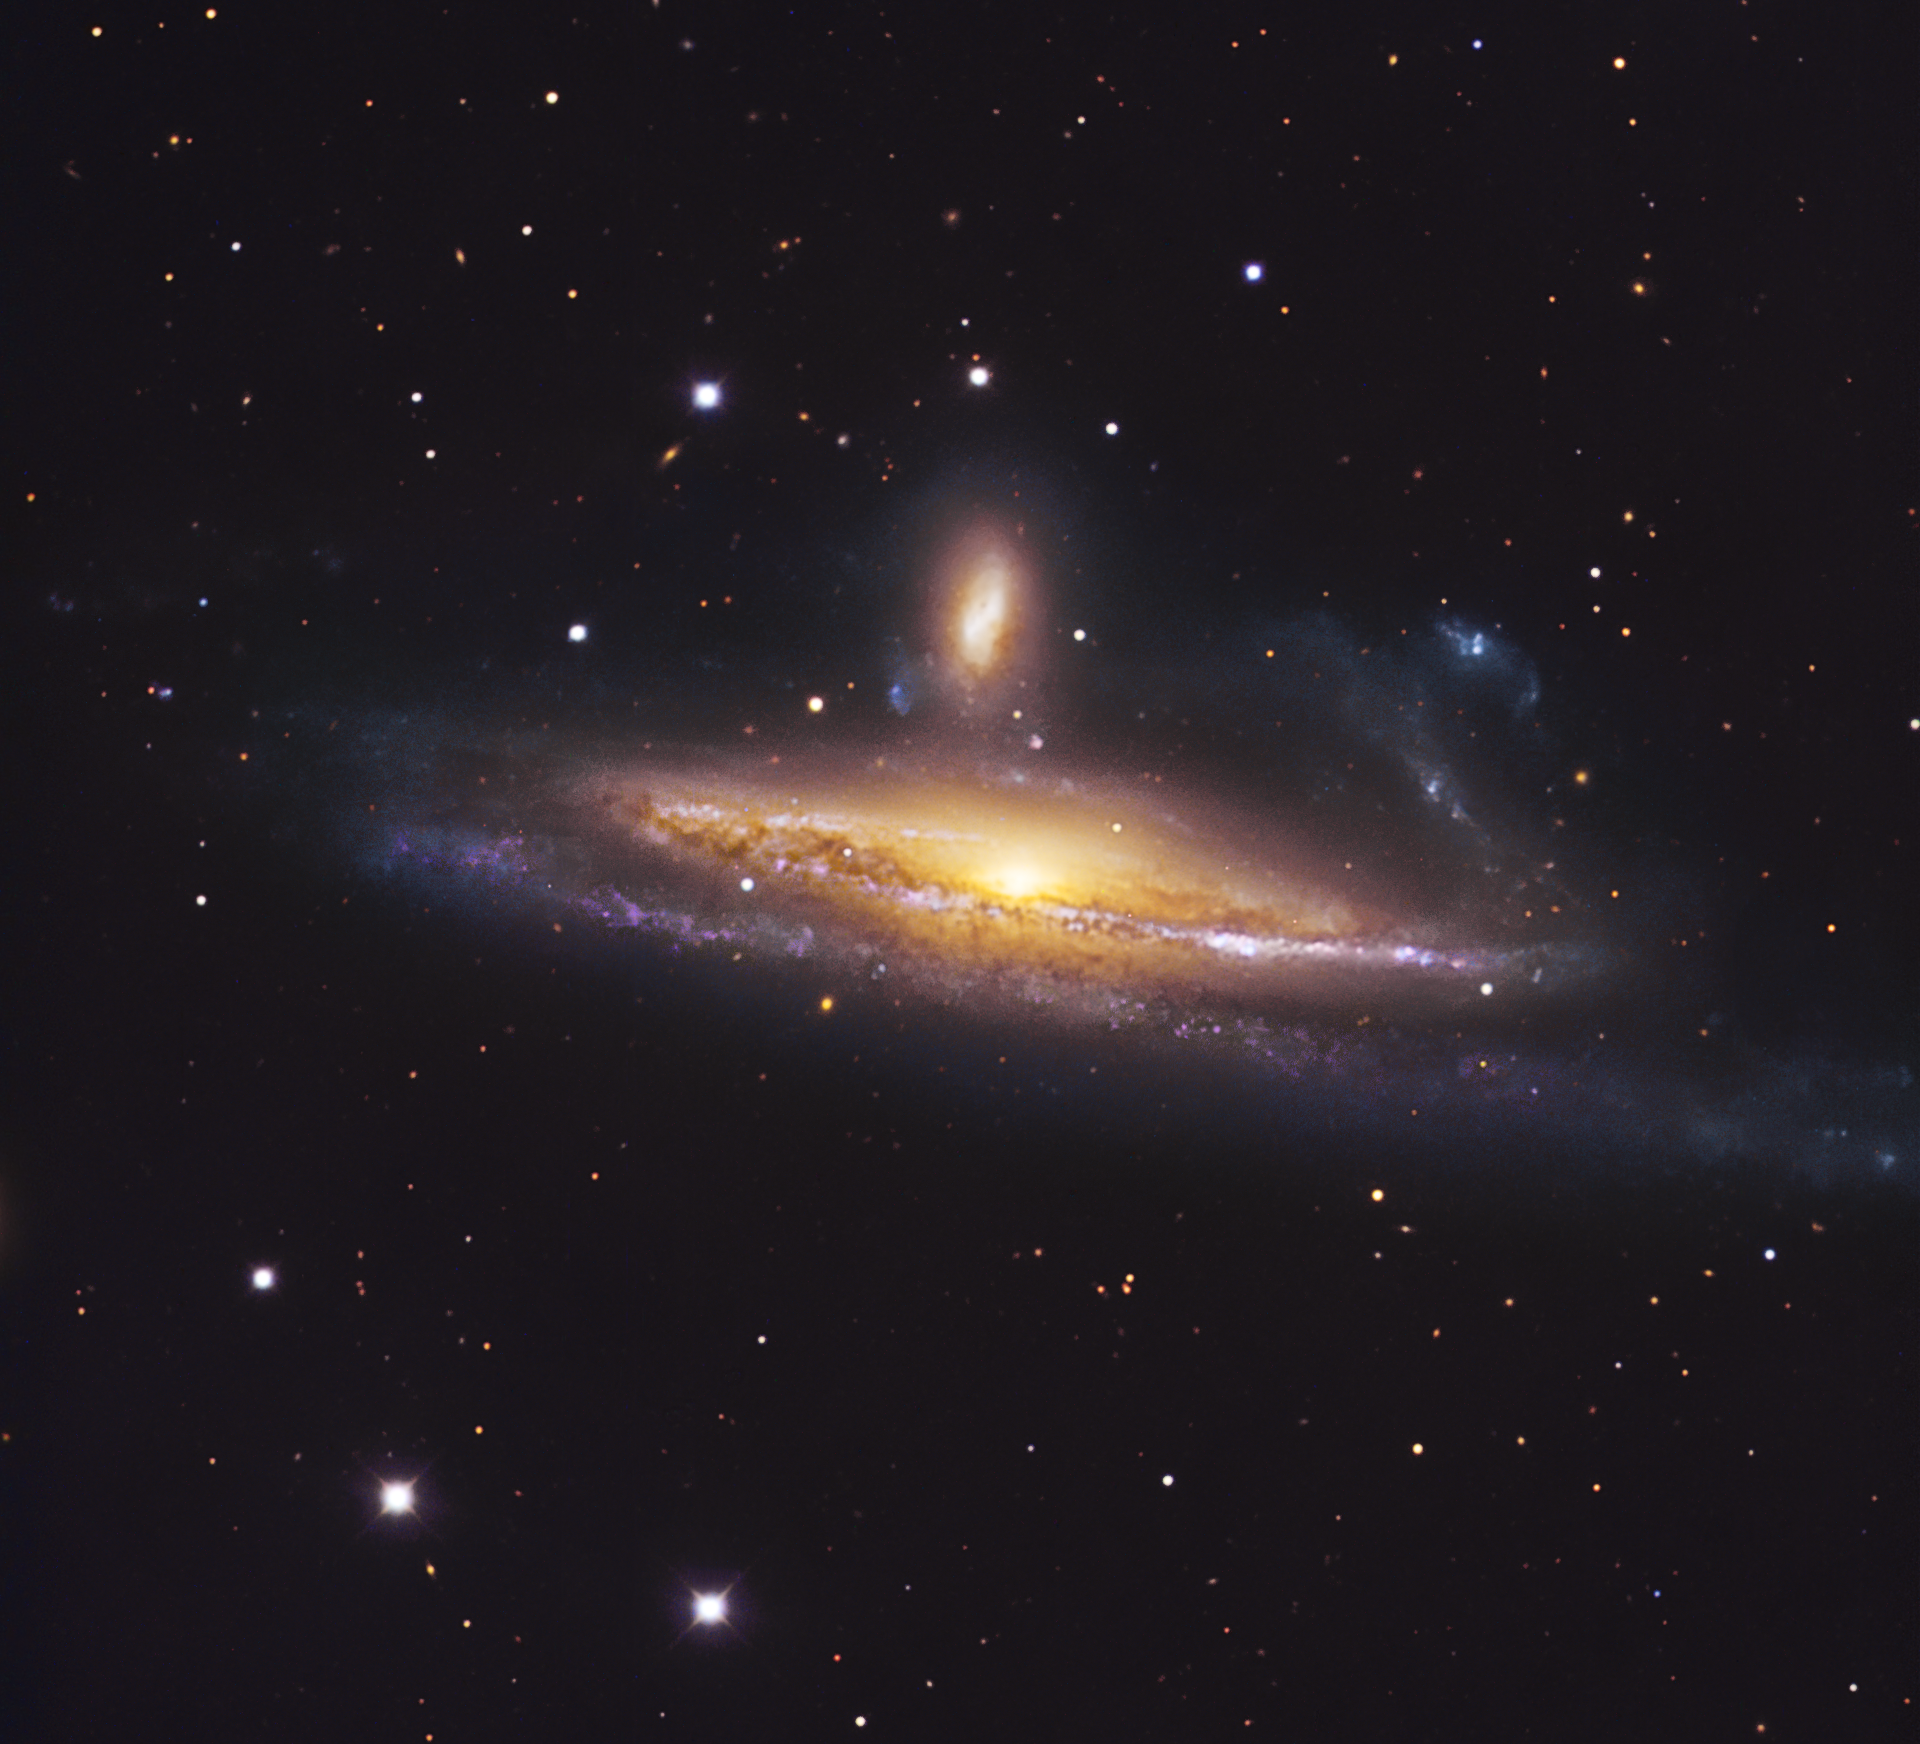

Ballet of interacting galaxies

The pair of galaxies NGC 1531/2, engaged in a spirited waltz, is located about 70 million light-years away towards the southern constellation Eridanus (The River). The deformed foreground spiral galaxy laced with dust lanes NGC 1532 is so close to its companion — the background galaxy with a bright core just above the centre of NGC 1532 — that it gets distorted: one of its spiral arms is warped and plumes of dust and gas are visible above its disc. The cosmic dance leads to another dramatic effect: a whole new generation of massive stars were born in NGC 1532 because of the interaction. They are visible as the purple objects in the spiral arms.

This exquisite image was made using the 1.5-metre Danish telescope at the ESO La Silla Observatory, Chile. It is based on data obtained through three different filters: B, V and R. The field of view is 12 x 12 arcmin.

Credit: ESO/IDA/Danish 1.5 m/R.Gendler and J.-E. Ovaldsen